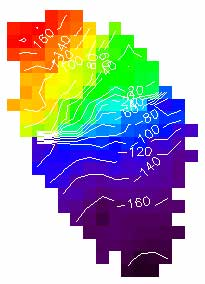

The isovelocity contours are shown with the image distortion corrected

The isovelocity contours are shown with the image distortion corrected. The background is not color-coded. Blue is approaching and red is receding. Scales are in arcseconds.

Credit: International Gemini Observatory/NOIRLab/NSF/AURA